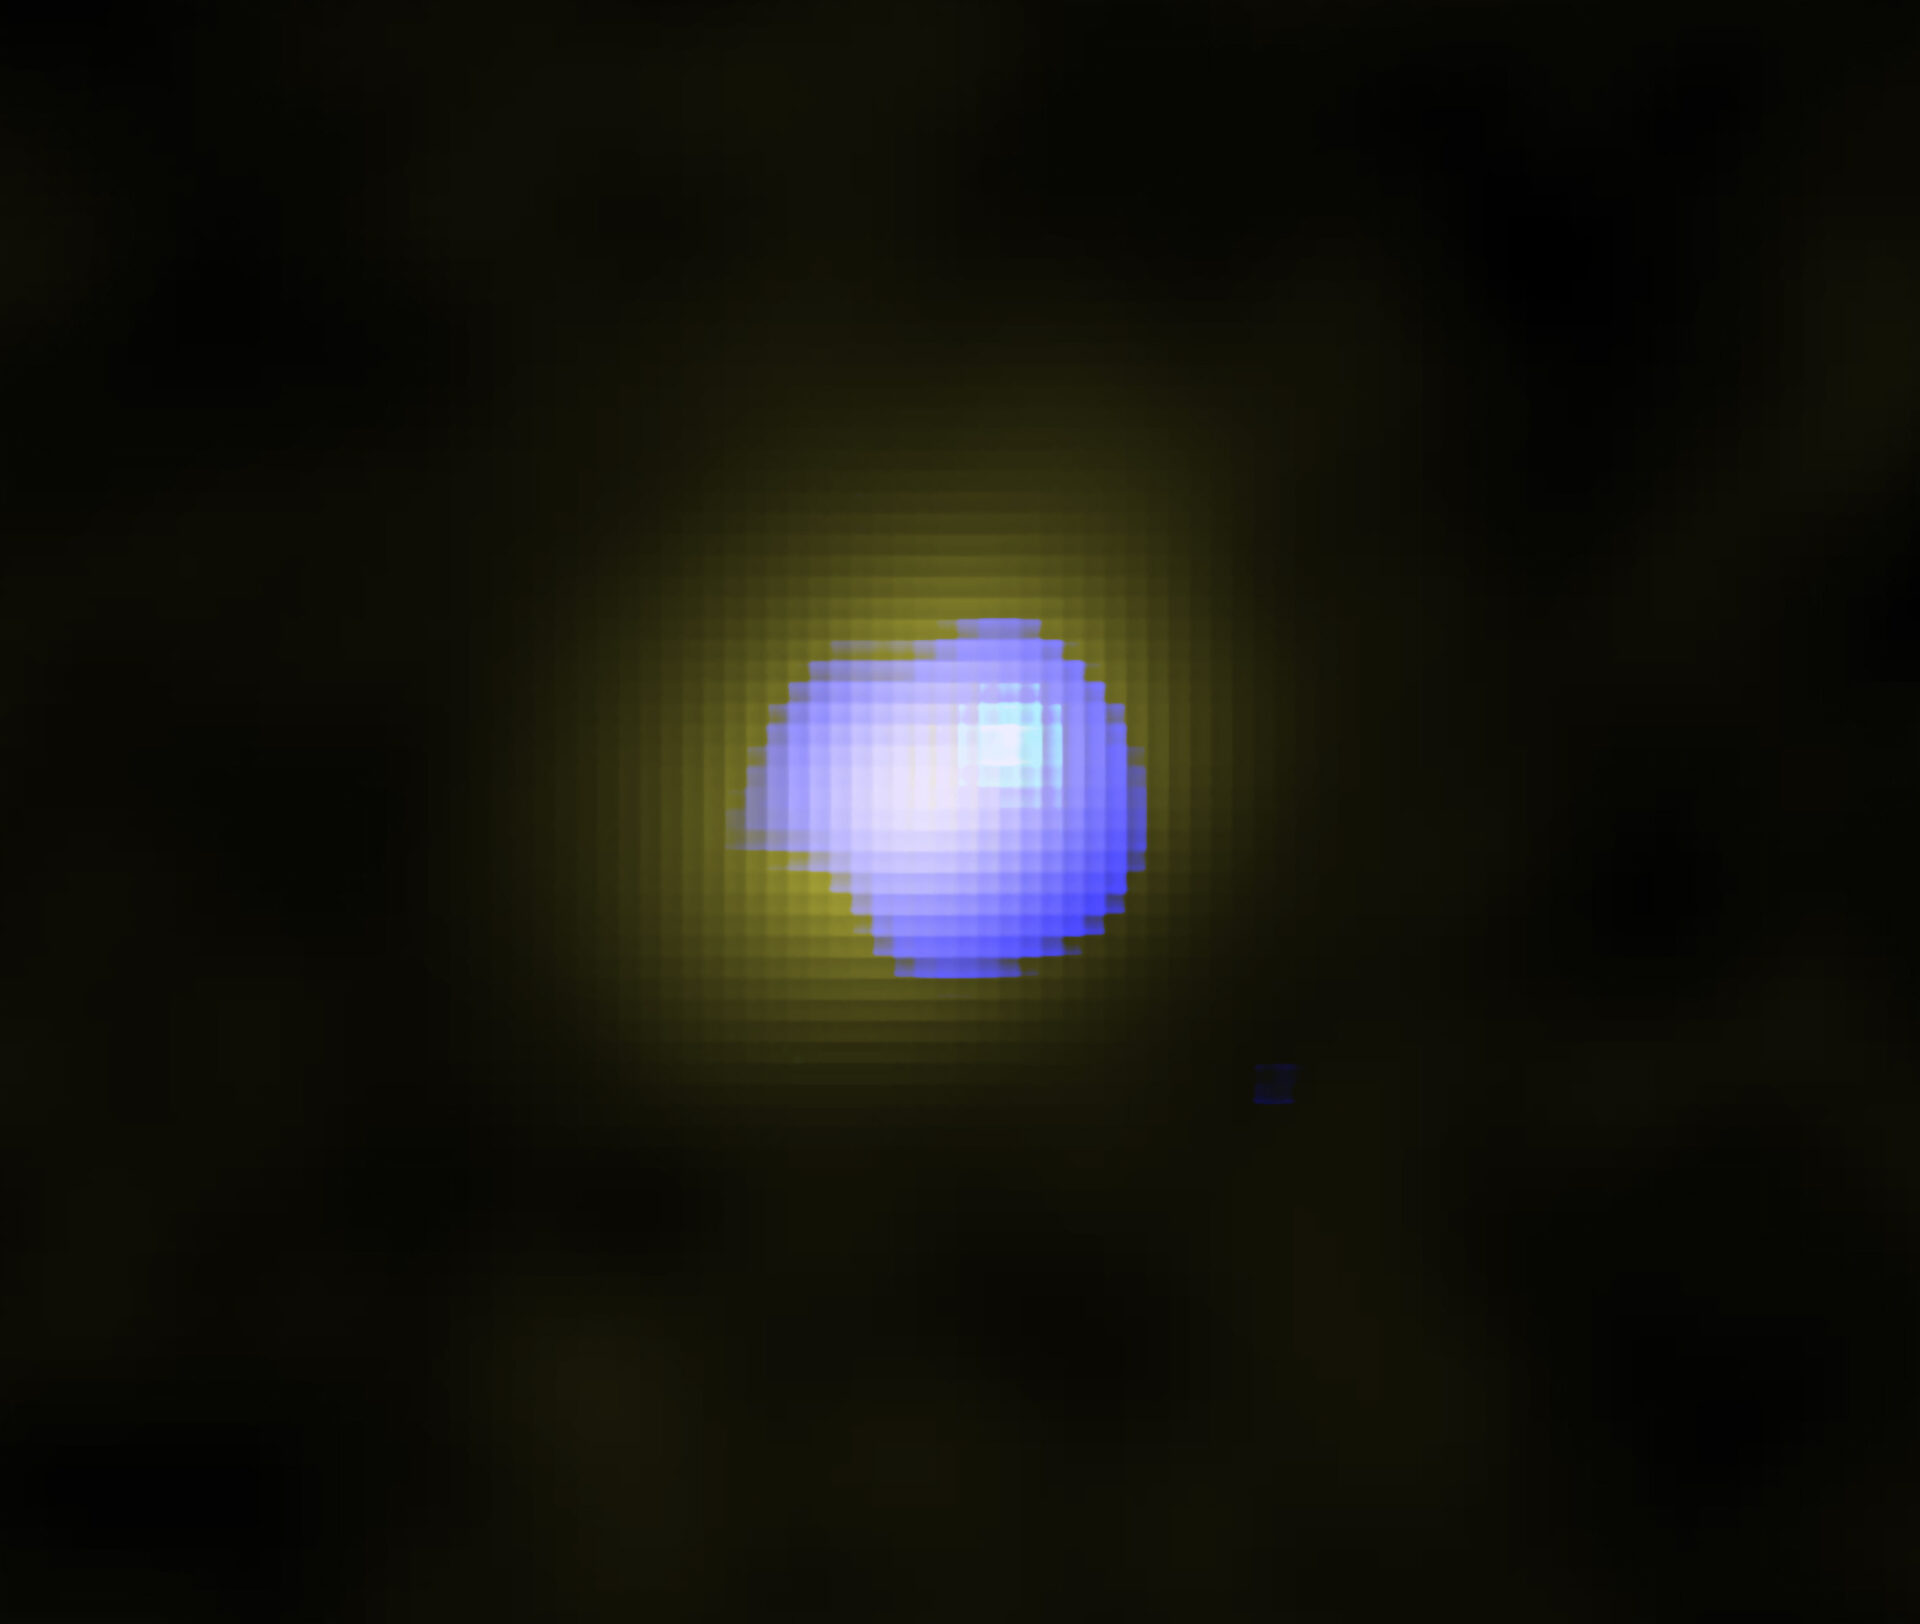

202106_J1243_ALMA

ALMA image of the distant galaxy J1243+0100 hosting a supermassive black hole in its center. The distribution of the quiet gas in the galaxy is shown in yellow, and the distribution of high-speed galactic wind is shown in blue. The wind is located in the galaxy center, which indicates the supermassive black hole drives the wind.

Credit: ALMA (ESO/NAOJ/NRAO), Izumi et al